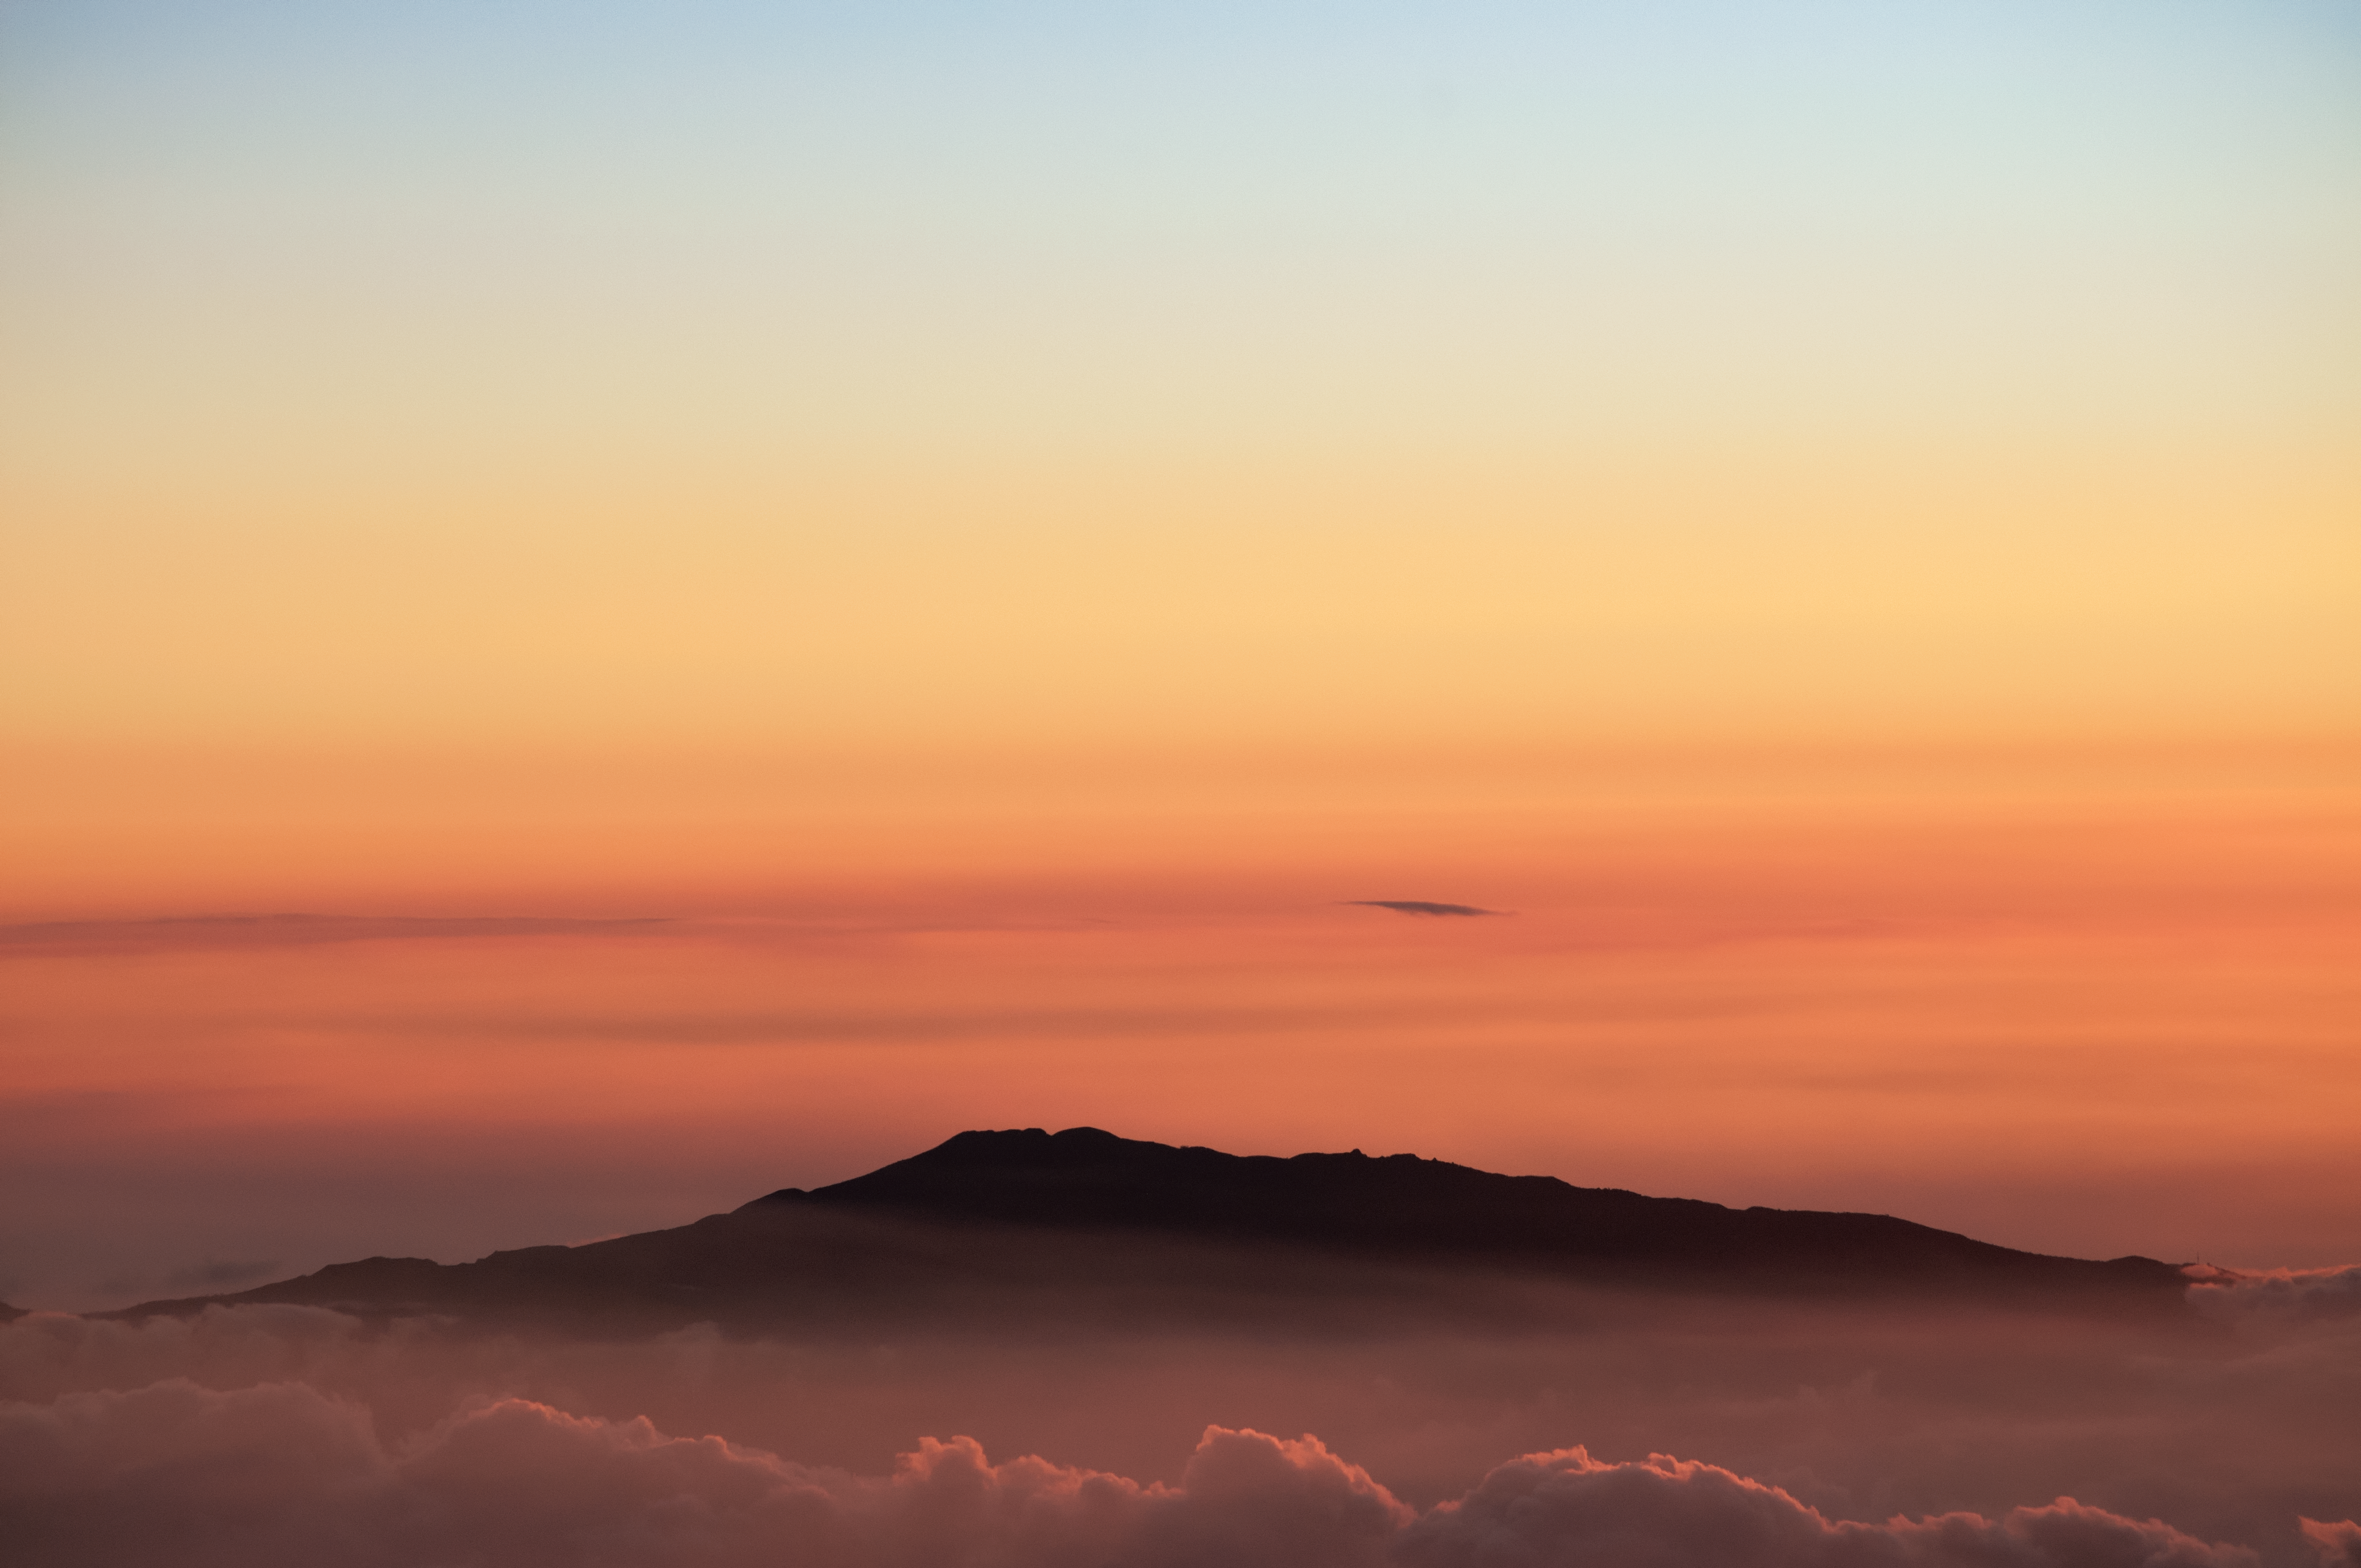

A Cloudy Sunset in Hawai'i

While Maunakea is known for its clear and steady skies, the volcanoes of Hawai'i often experience clear skies at their summits simply by virtue of being above the cloud deck entirely, as can be seen here.

Credit: NOIRLab/AURA/NSF